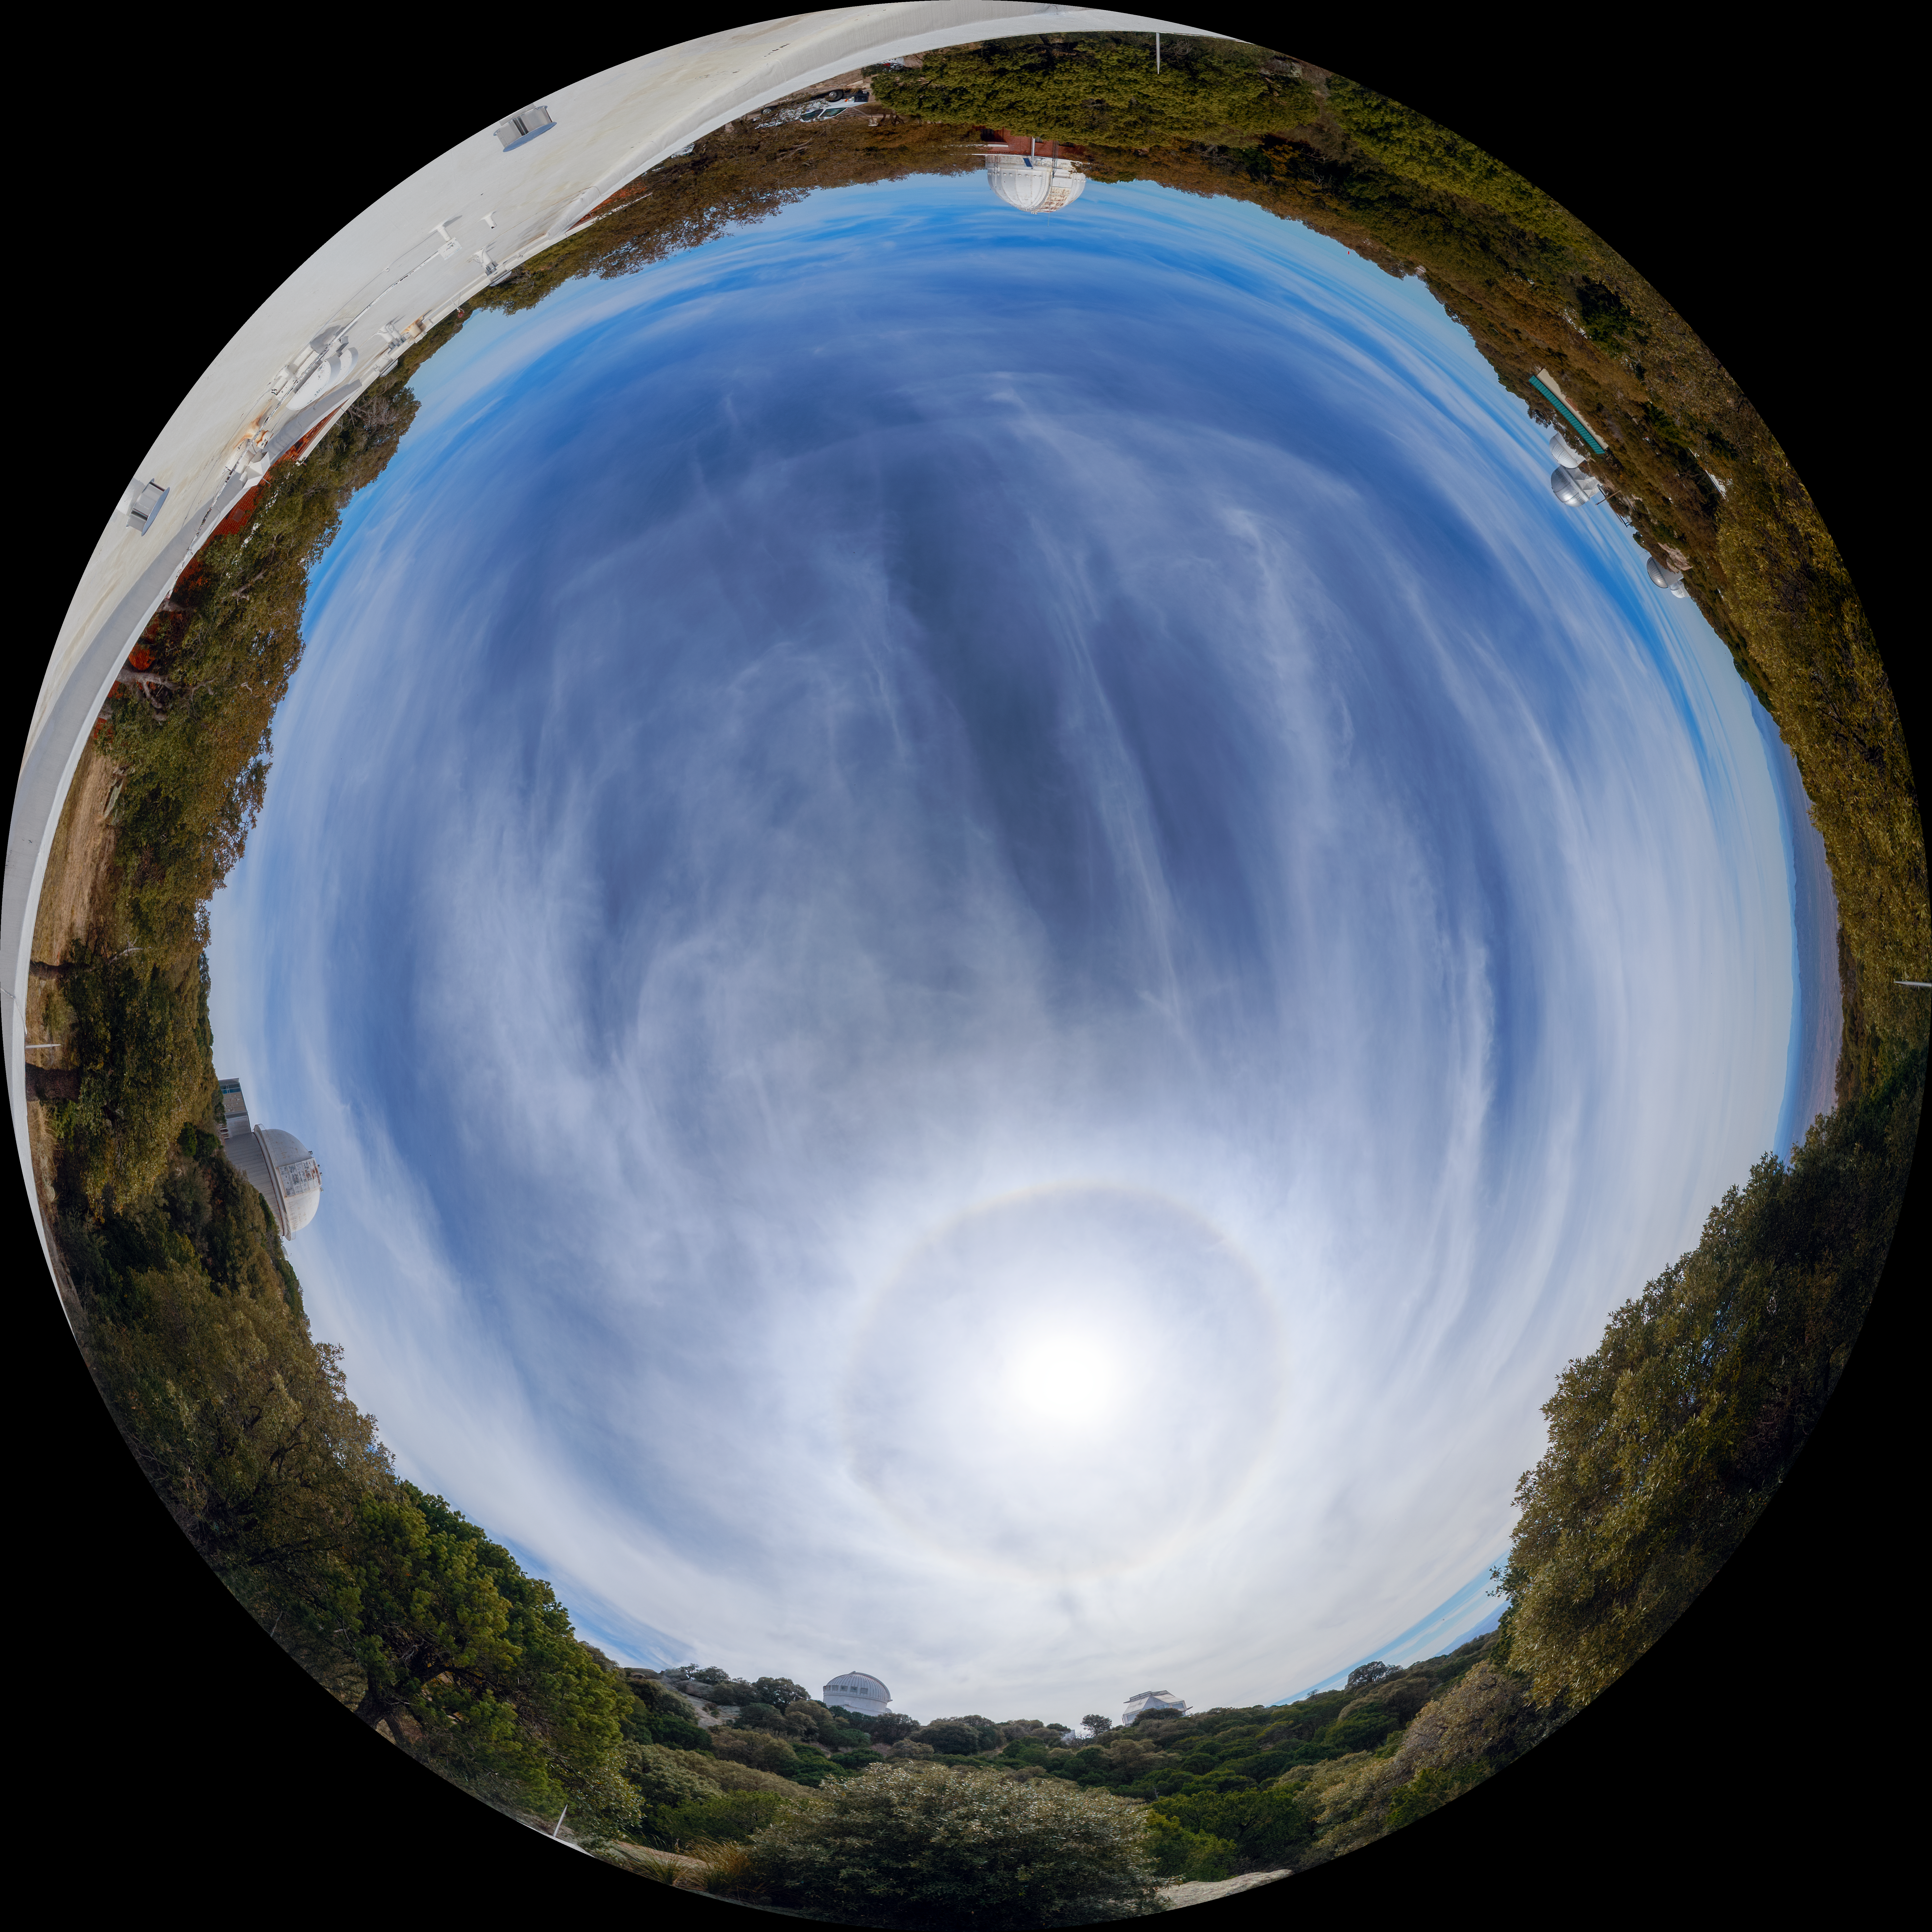

Kitt Peak Dormitory Roof 360 Degree Fulldome

A 360 degree fisheye/fulldome view of the Kitt Peak dormitory roof.

A 360 Degree Panorama version of this image can be found here.

Credit: NOIRLab/AURA/NSF/P. Horálek